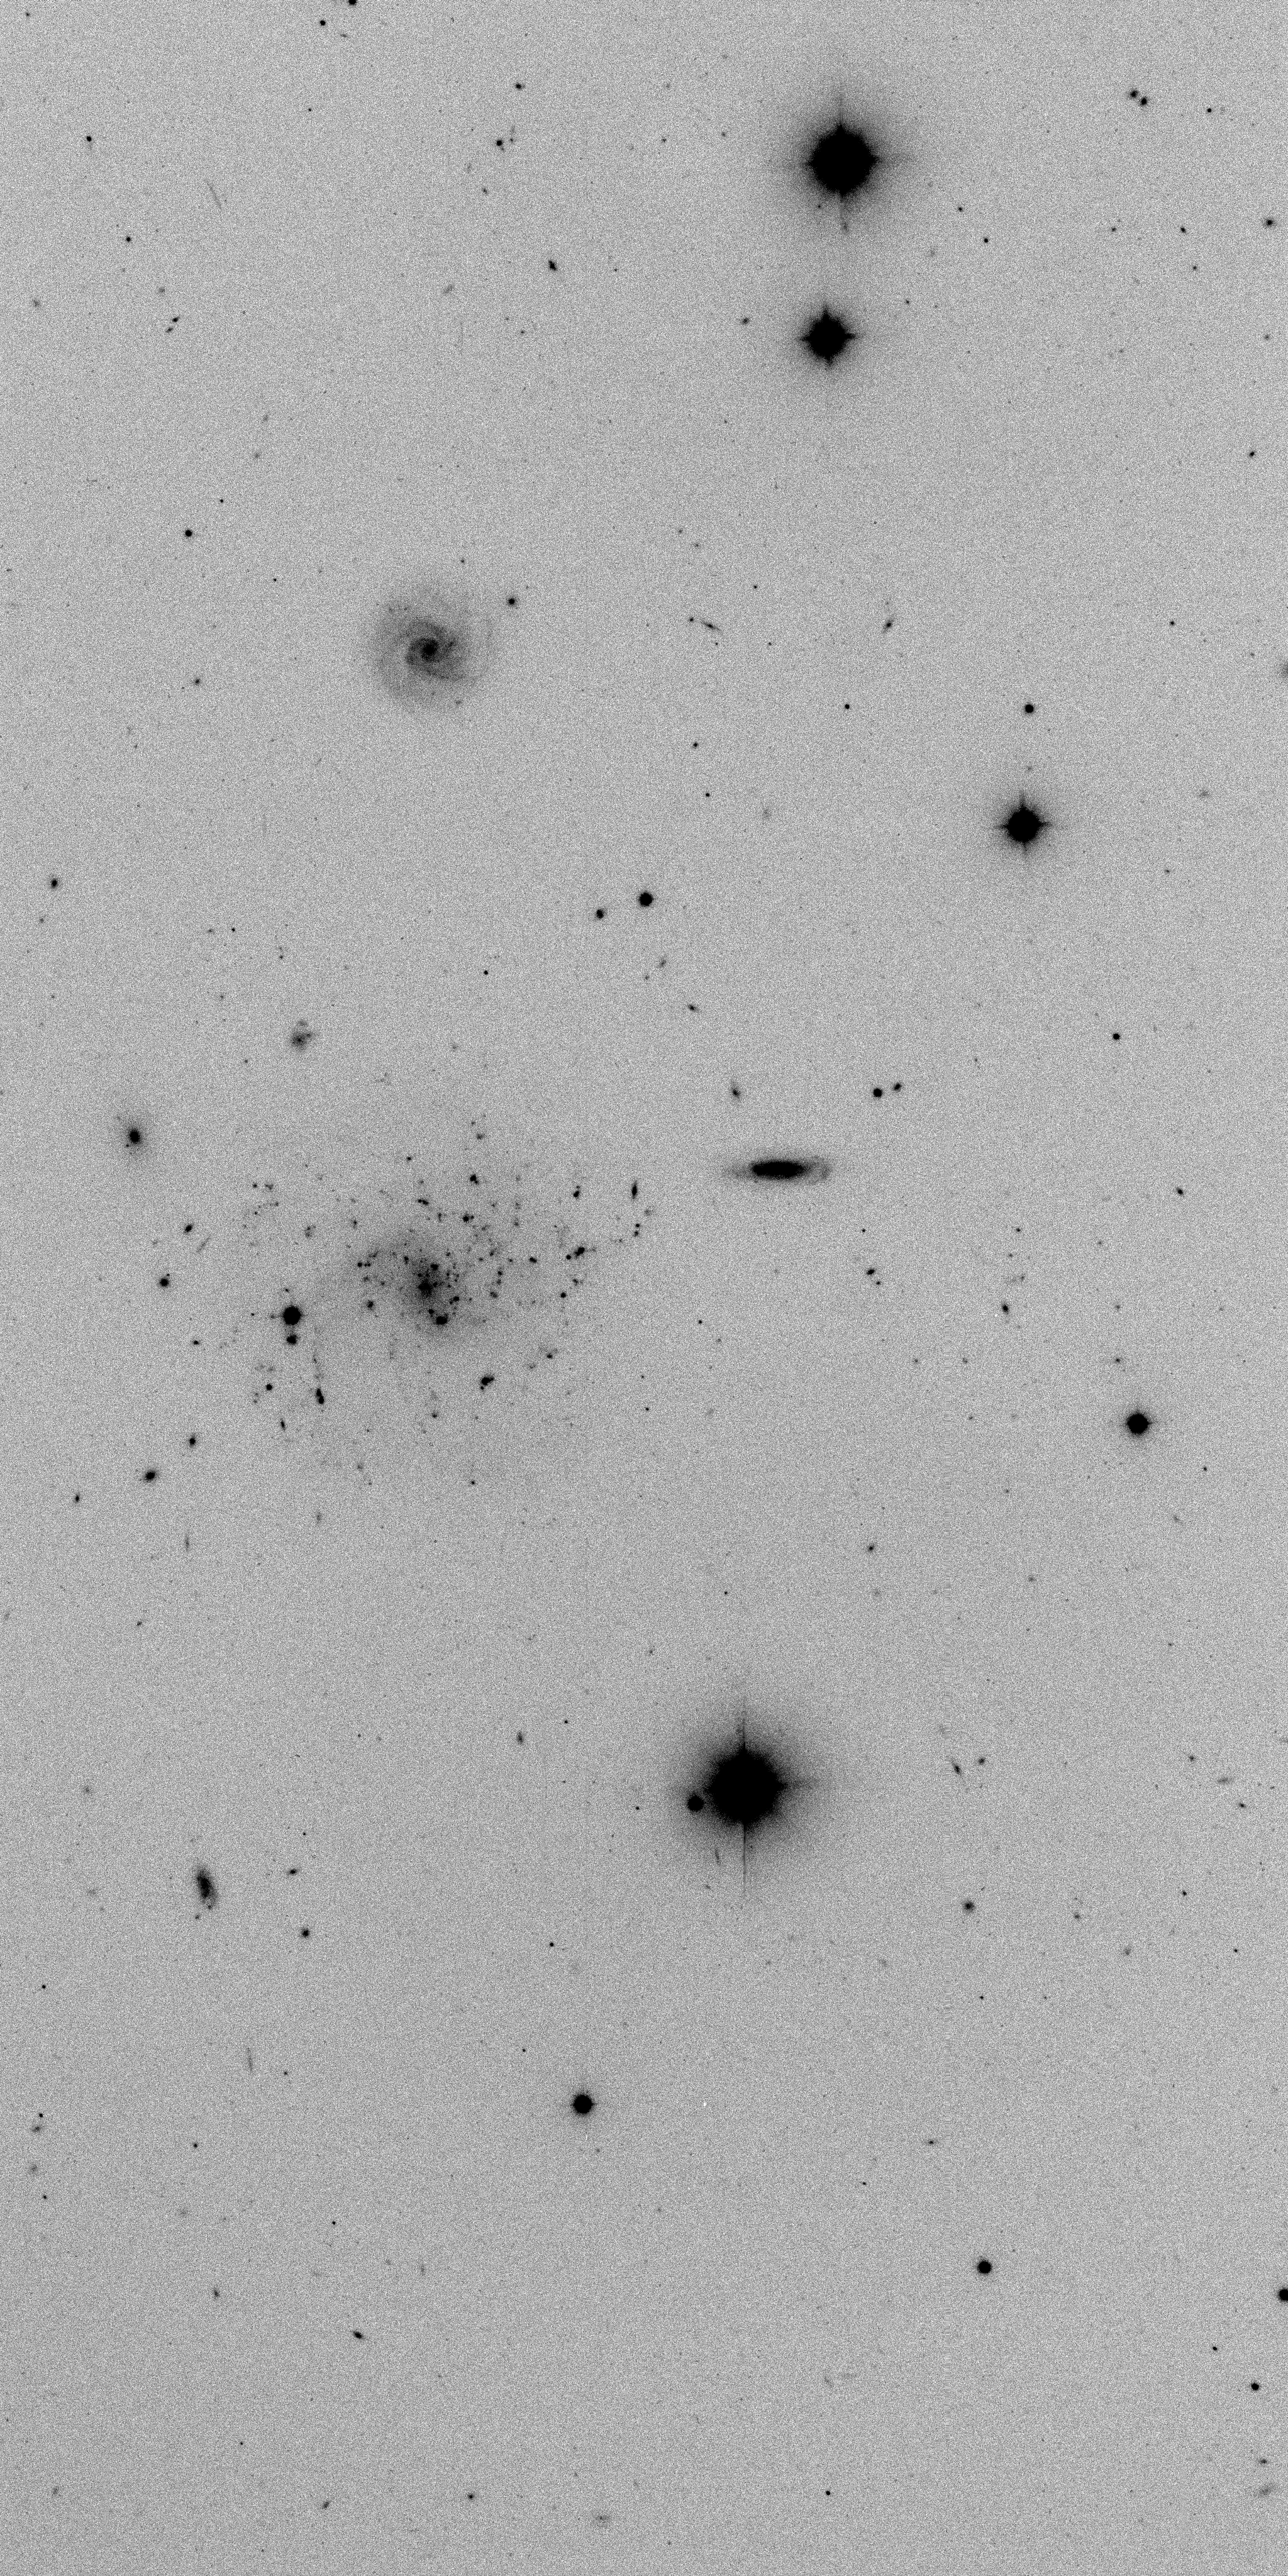

Improving imaging performance at WIYN

This section from a 20 minute MiniMosaic exposure by D.J.Pisano and E.Wilcots (U.Wisconsin) with 0.4 arc second stellar images demonstrates the improved imaging performance between mid-1999 and 2000 at the 3.5-meter WIYN telescope. See the article in the NOAO March 2000 newsletter.

Credit: WIYN/NOIRLab/NSF